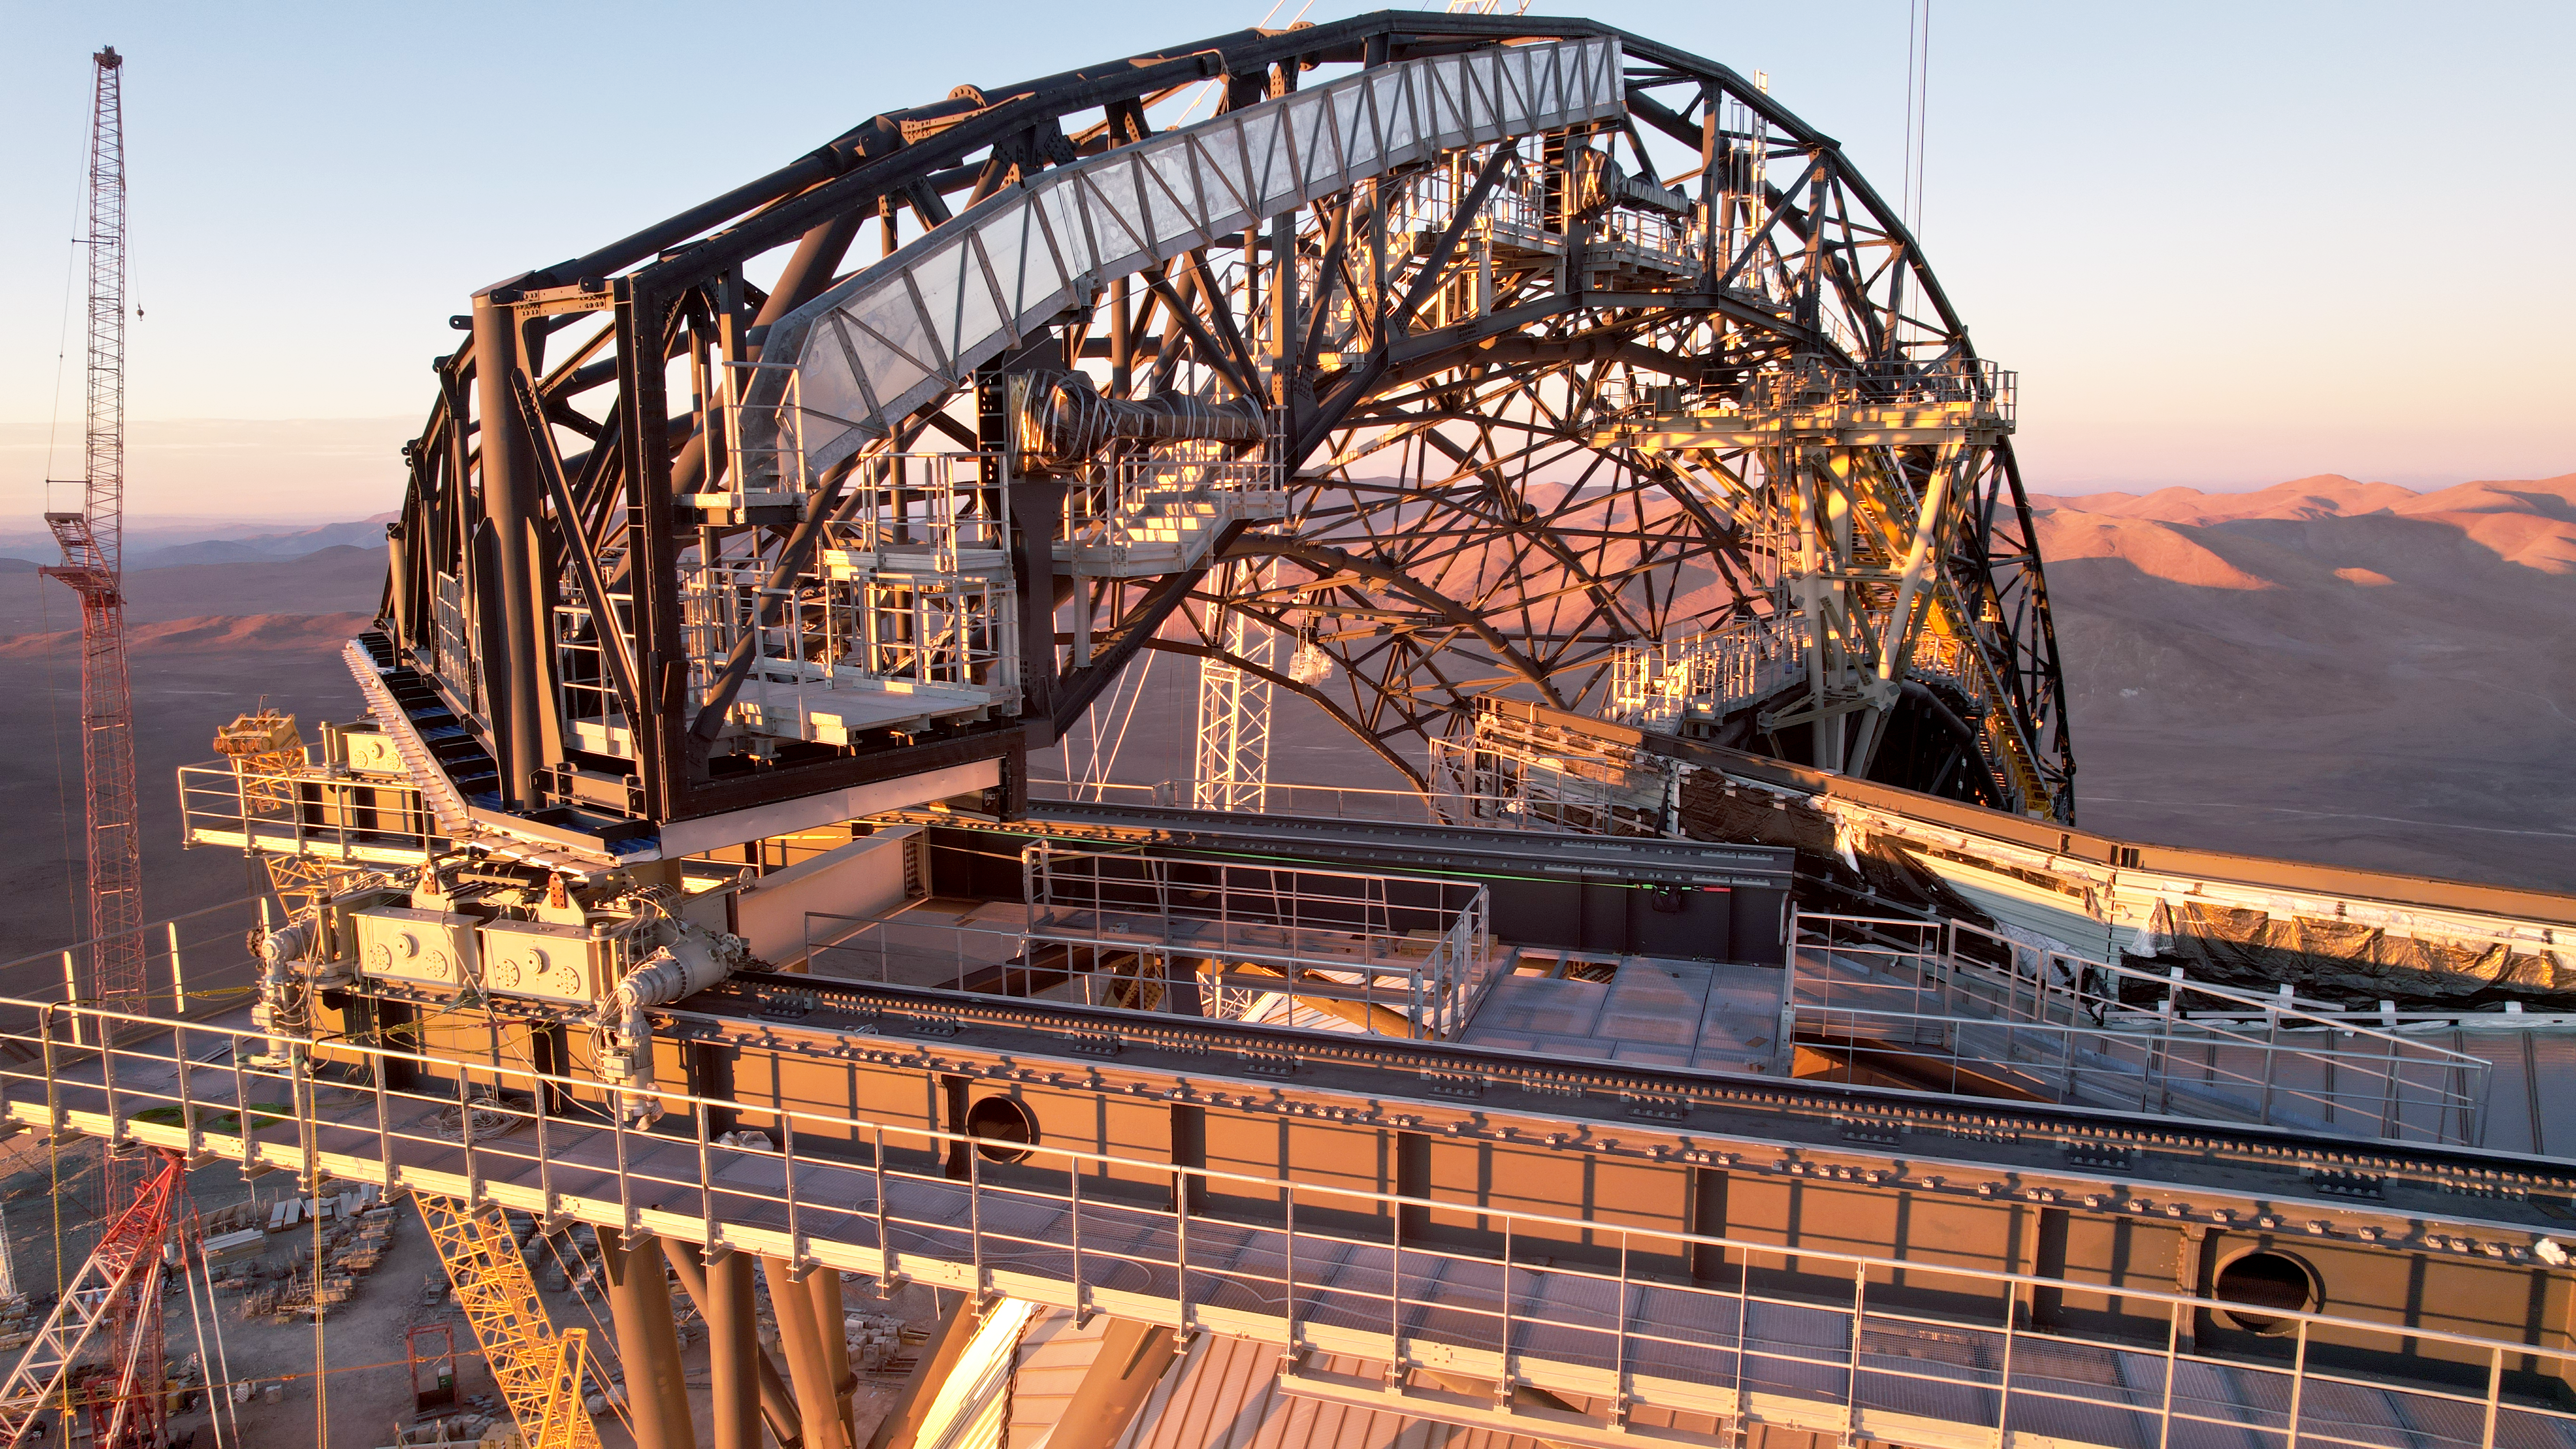

The ELT basking in the sunlight

This photo, taken on 1 May 2025 at Cerro Armazones, Chile, shows the Extremely Large Telescope (ELT), an ESO facility under construction. This drone image zooms in on the structure of one of the two giant slidding doors at the top of the ELT dome.

Credit: ESO/G. Vecchia